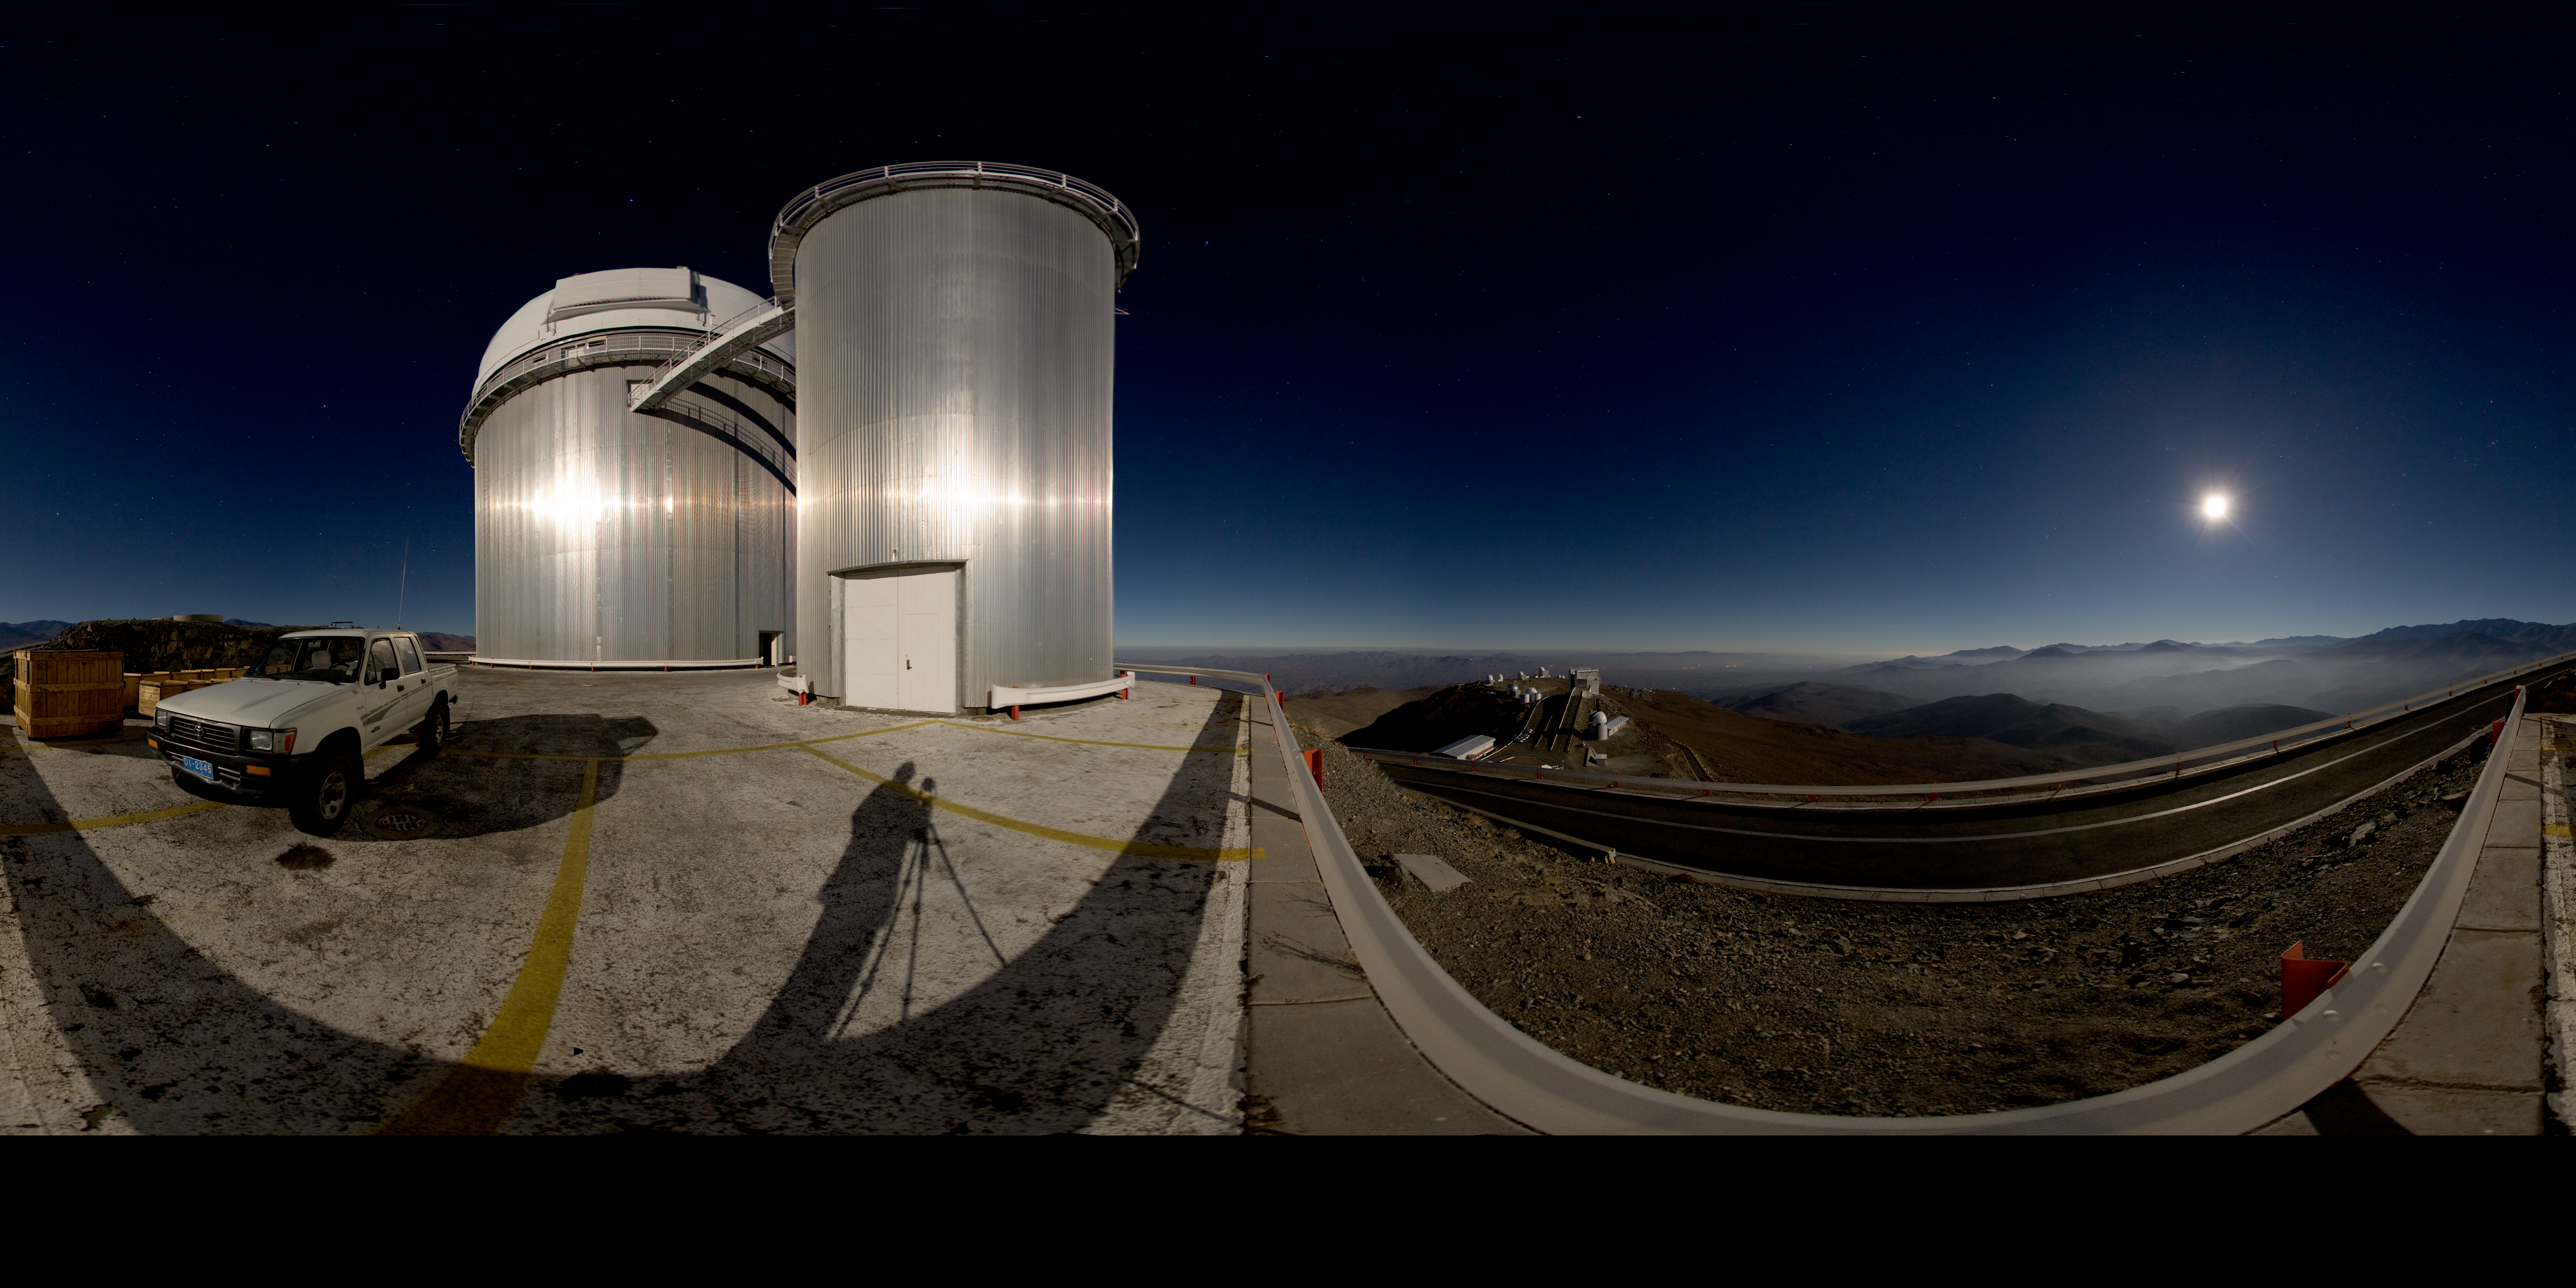

Moonlit panorama at La Silla

This panoramic image shows the La Silla observatory glistening under the cool glow of moonlight. Because the image wraps around almost a full 360 degrees, the angle of the lighting becomes downright surreal; notice how the photographer’s shadow seems to stretch towards the Moon, and how the shiny ESO 3.6-metre telescope in the foreground appears to reflect light from a source located opposite the Moon. Fortunately, such optical trickery does not trouble La Silla’s fleet of telescopes, which reside at an altitude of 2,400 metres in the arid Chilean Atacama Desert. In fact, La Silla’s MPG/ESO 2.2-metre telescope has snapped some of astronomy’s iconic images with the Wide Field Imager (WFI) camera. Also at this observatory, the 3.58-metre New Technology Telescope (NTT) broke new ground for telescope engineering and design and was the first in the world to have a computer-controlled main mirror (active optics), a technology developed at ESO and now applied to most of the world's current large telescopes. A spectrograph called HARPS (High Accuracy Radial velocity Planet Searcher), mounted on the ESO 3.6-metre telescope, stands as the world’s foremost exoplanet hunter. La Silla, ESO’s first observatory, remains at the cutting-edge of astronomical discovery.

A virtual tour is available here.

Credit: ESO